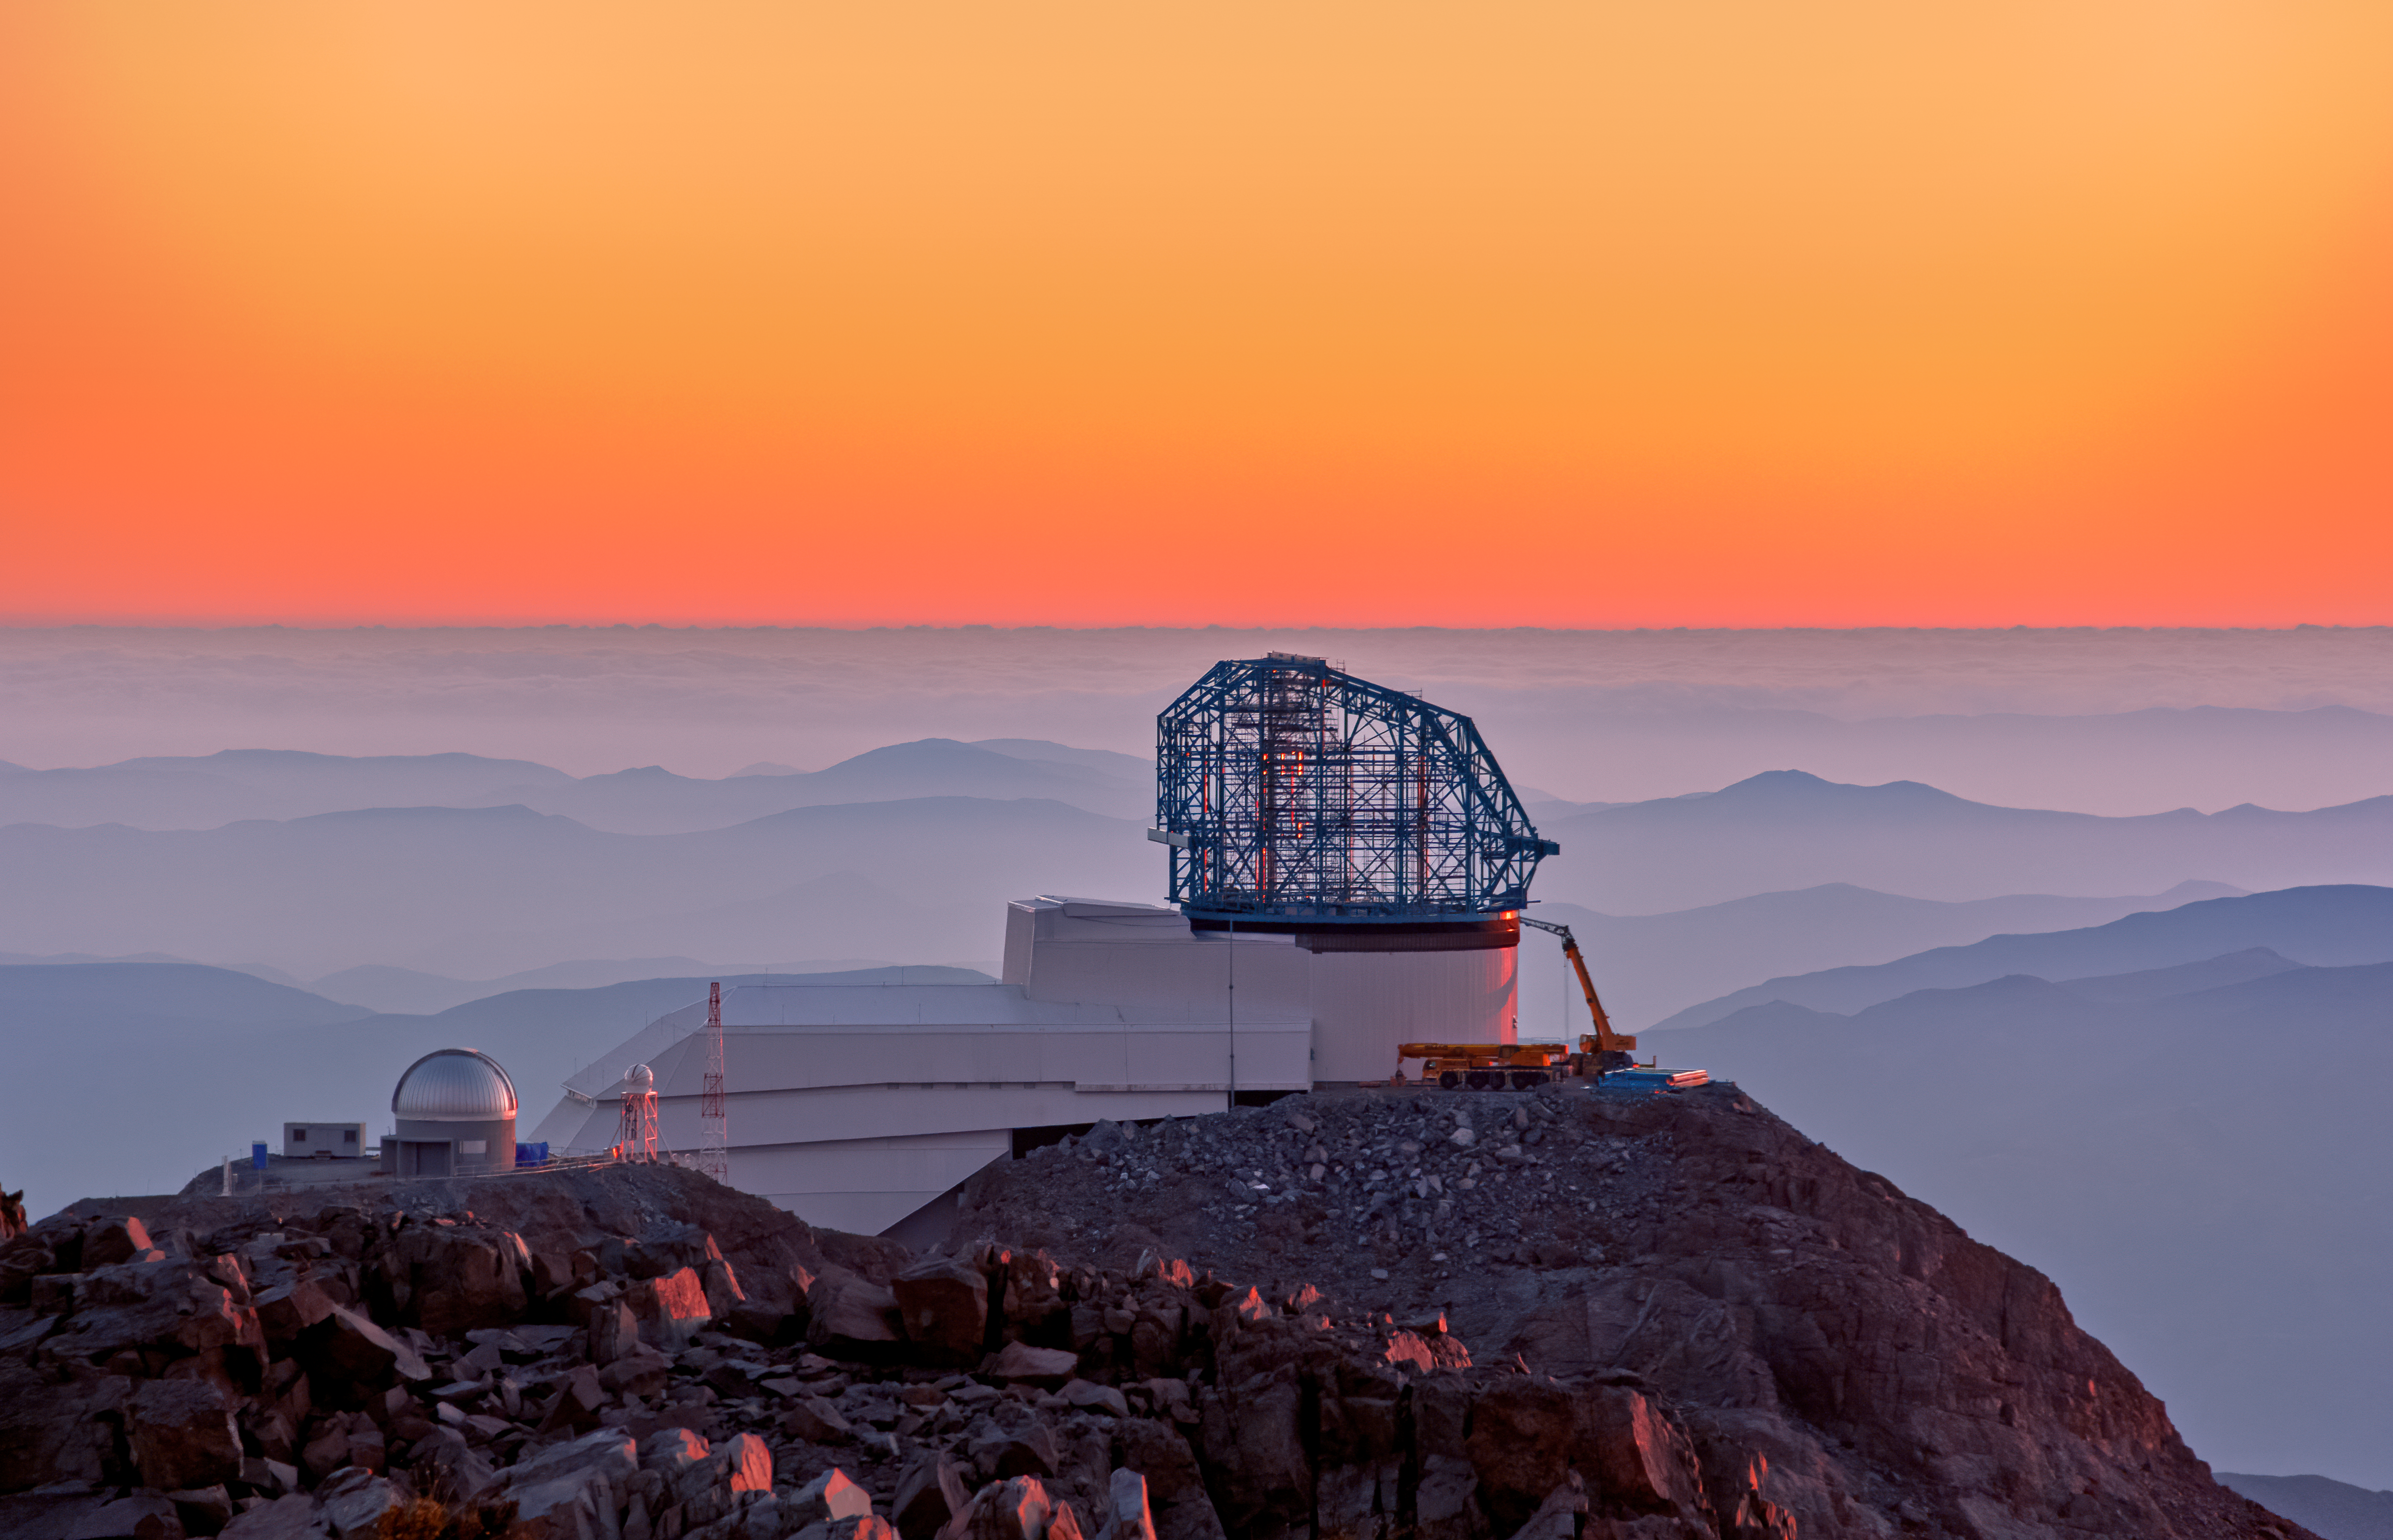

Rubin Observatory at sunset

This photo of the Rubin Observatory at sunset was taken from behind the nearby Gemini South telescope.

Credit: Rubin Observatory/NSF/AURA